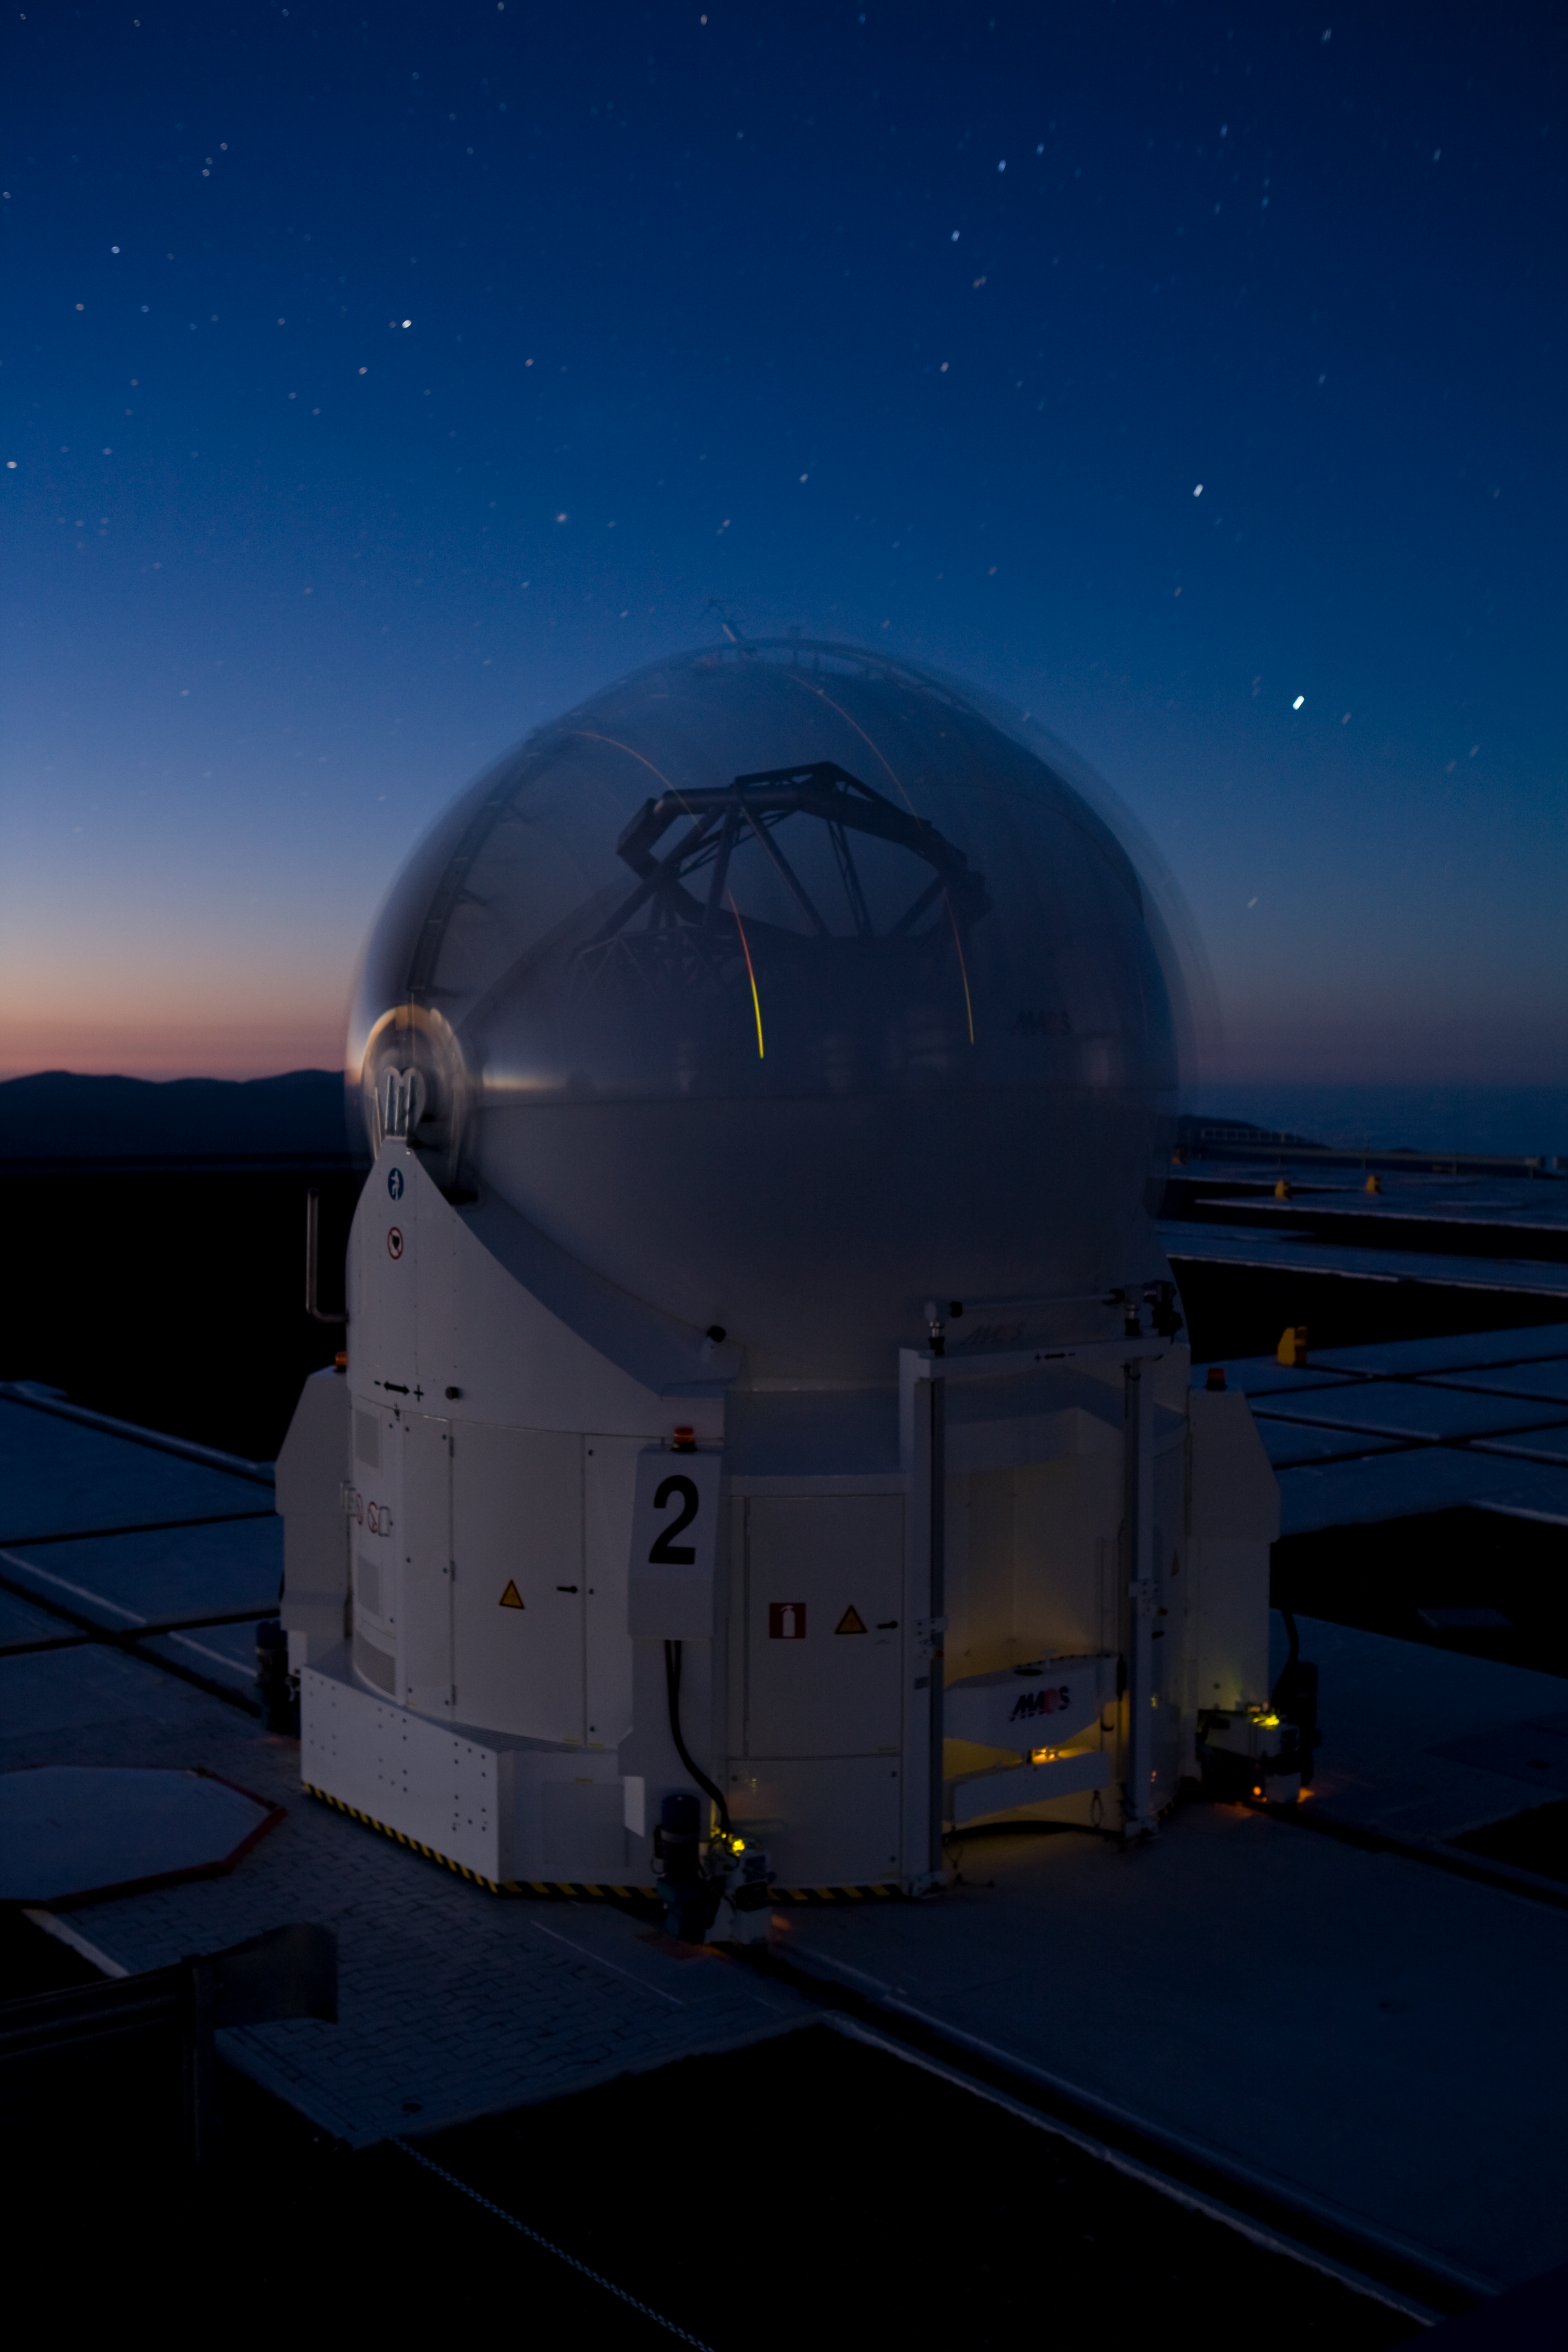

VLT Auxiliary Telescope *

Contrary to other large astronomical telescopes, the VLT was designed from the beginning with the use of interferometry as a major goal. The VLT Interferometer (VLTI) combines starlight captured by two or three 8.2- VLT Unit Telescopes, dramatically increasing the spatial resolution and showing fine details of a large variety of celestial objects. However, most of the time the large telescopes are used for other research purposes. They are therefore only available for interferometric observations during a limited number of nights every year. Thus, in order to exploit the VLTI each night and to achieve the full potential of this unique setup, some other (smaller), dedicated telescopes were included into the overall VLT concept. These telescopes, known as the VLTI Auxiliary Telescopes (ATs), are mounted on tracks and can be placed at precisely defined "parking" observing positions on the observatory platform. From these positions, their light beams are fed into the same common focal point via a complex system of reflecting mirrors mounted in an underground system of tunnels. The Auxiliary Telescopes are real technological jewels. They are placed in ultra-compact enclosures, complete with all necessary electronics, an air conditioning system and cooling liquid for thermal control, compressed air for enclosure seals, a hydraulic plant for opening the dome shells, etc. Each AT is also fitted with a transporter that lifts the telescope and relocates it from one station to another. It moves around with its own housing on the top of Paranal, almost like a snail.

This image is available as a mounted image in the ESOshop.

Credit: ESO/H.H.Heyer